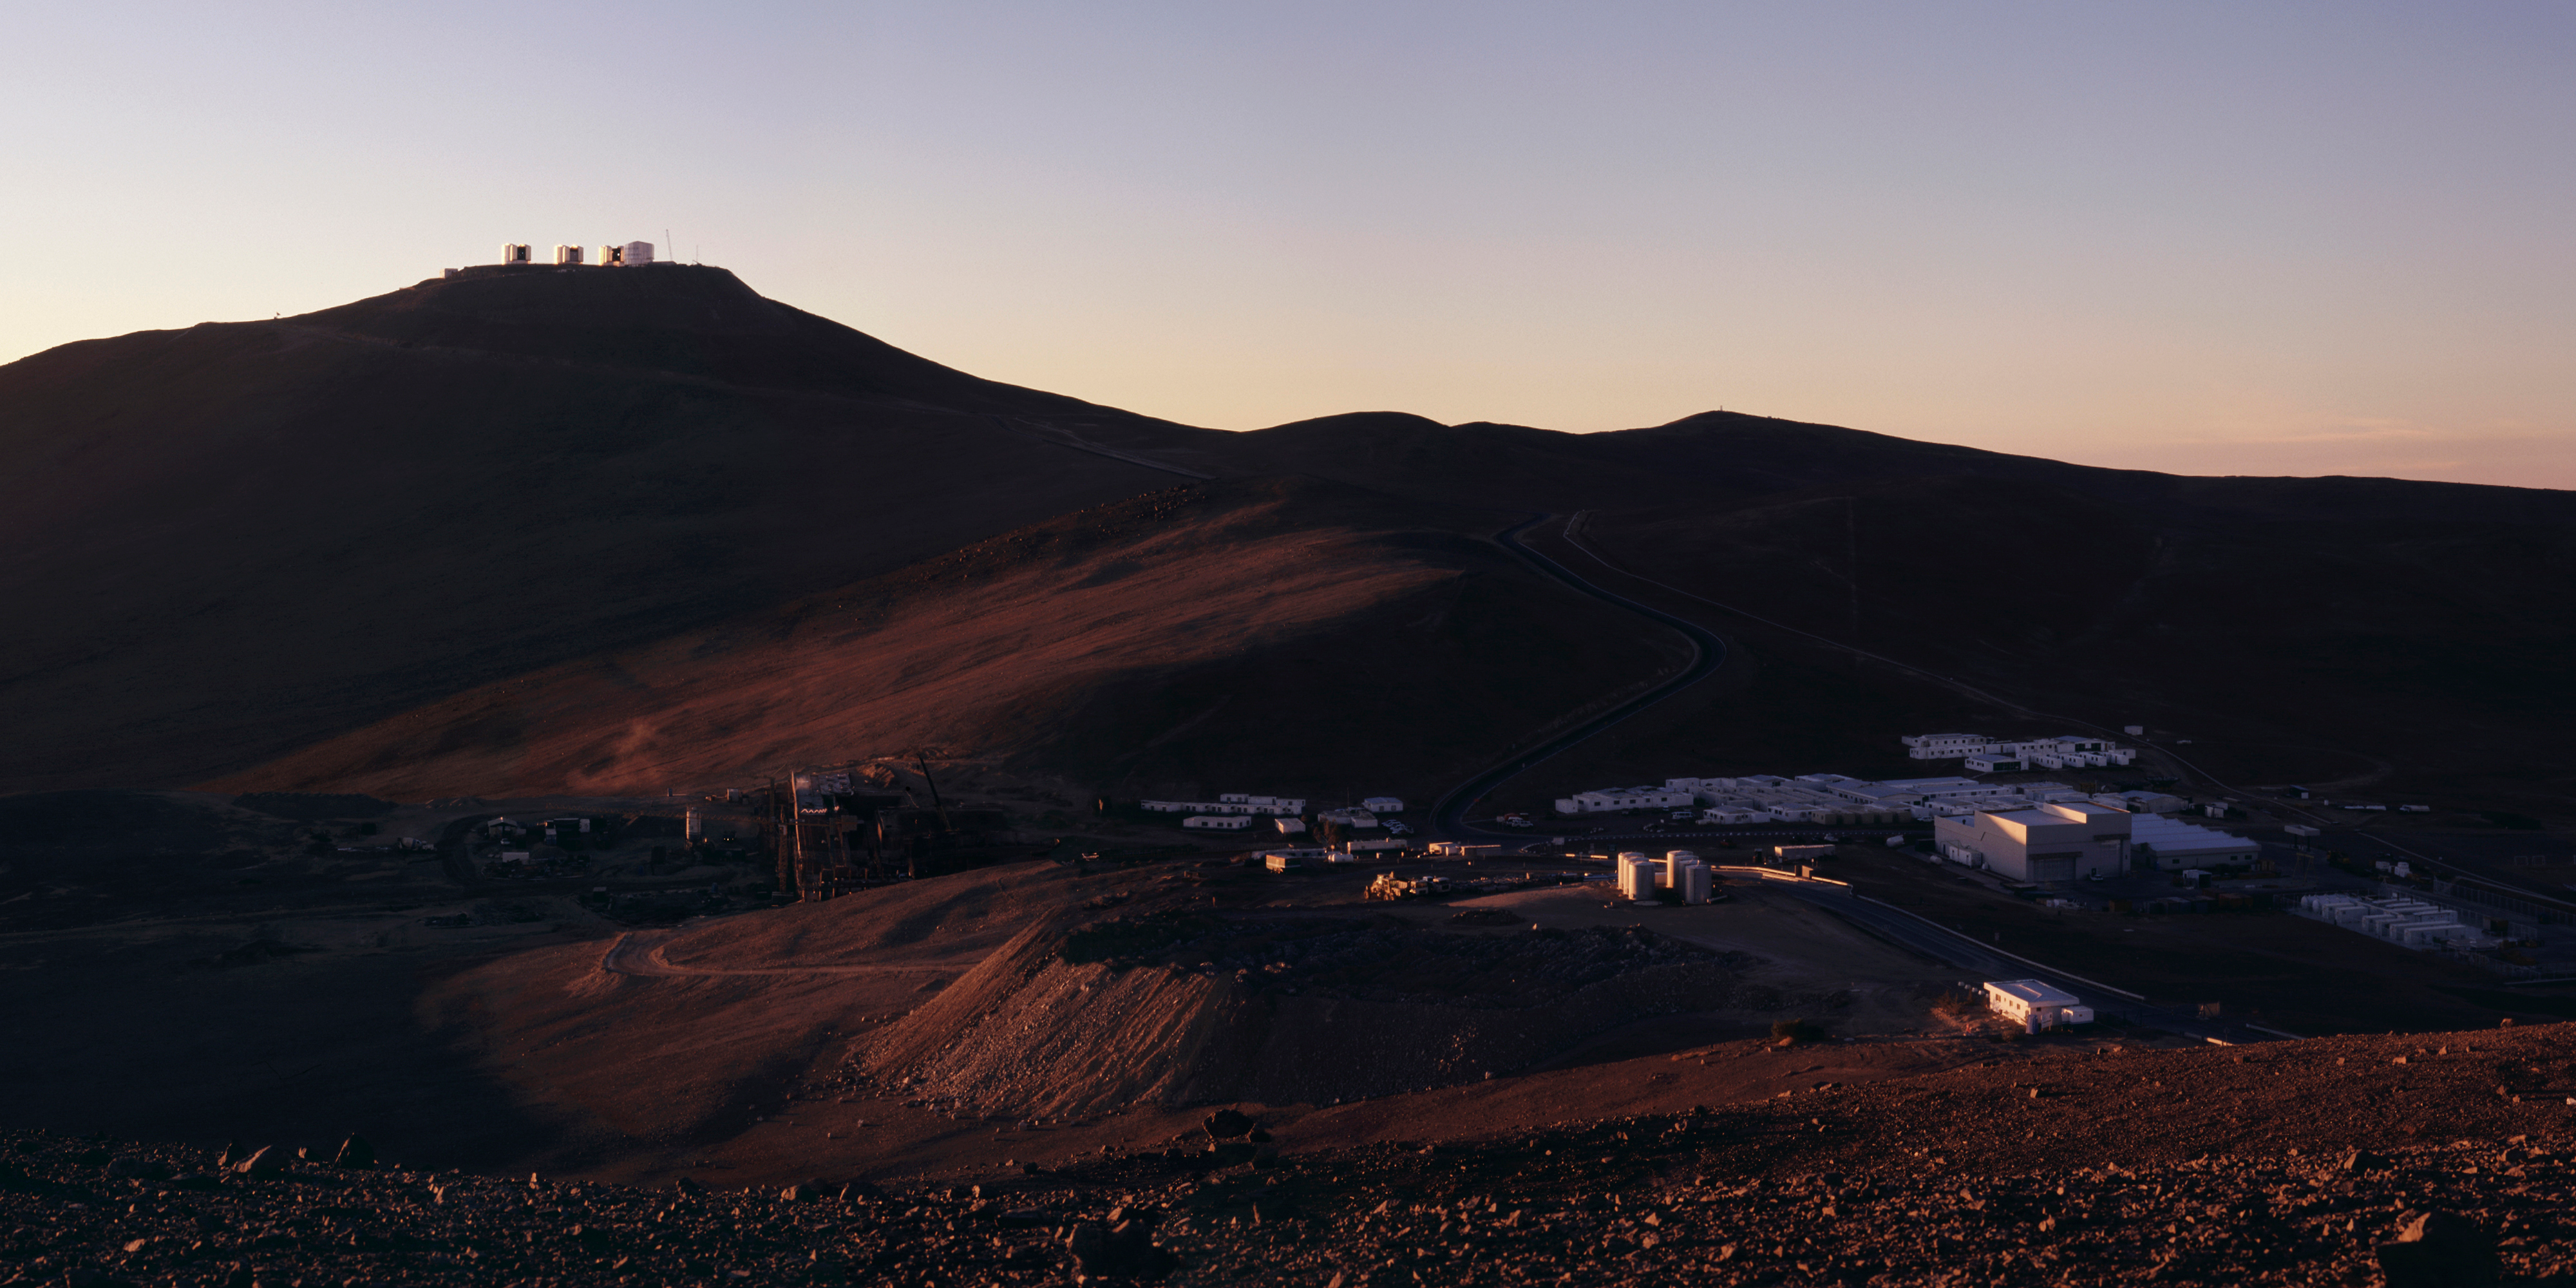

Paranal at sunset

Wide-angle view of the Paranal Observatory at sunset. The last rays of the sun illuminate the telescope enclosures at the top of the mountain and some of the buildings at the Base Camp. The new "residencia" that will provide living space for the Paranal staff and visitors from next year is being constructed to the left. The "First Light" observations with YEPUN began soon after sunset. This photo was obtained in March 2000.

Credit: ESO